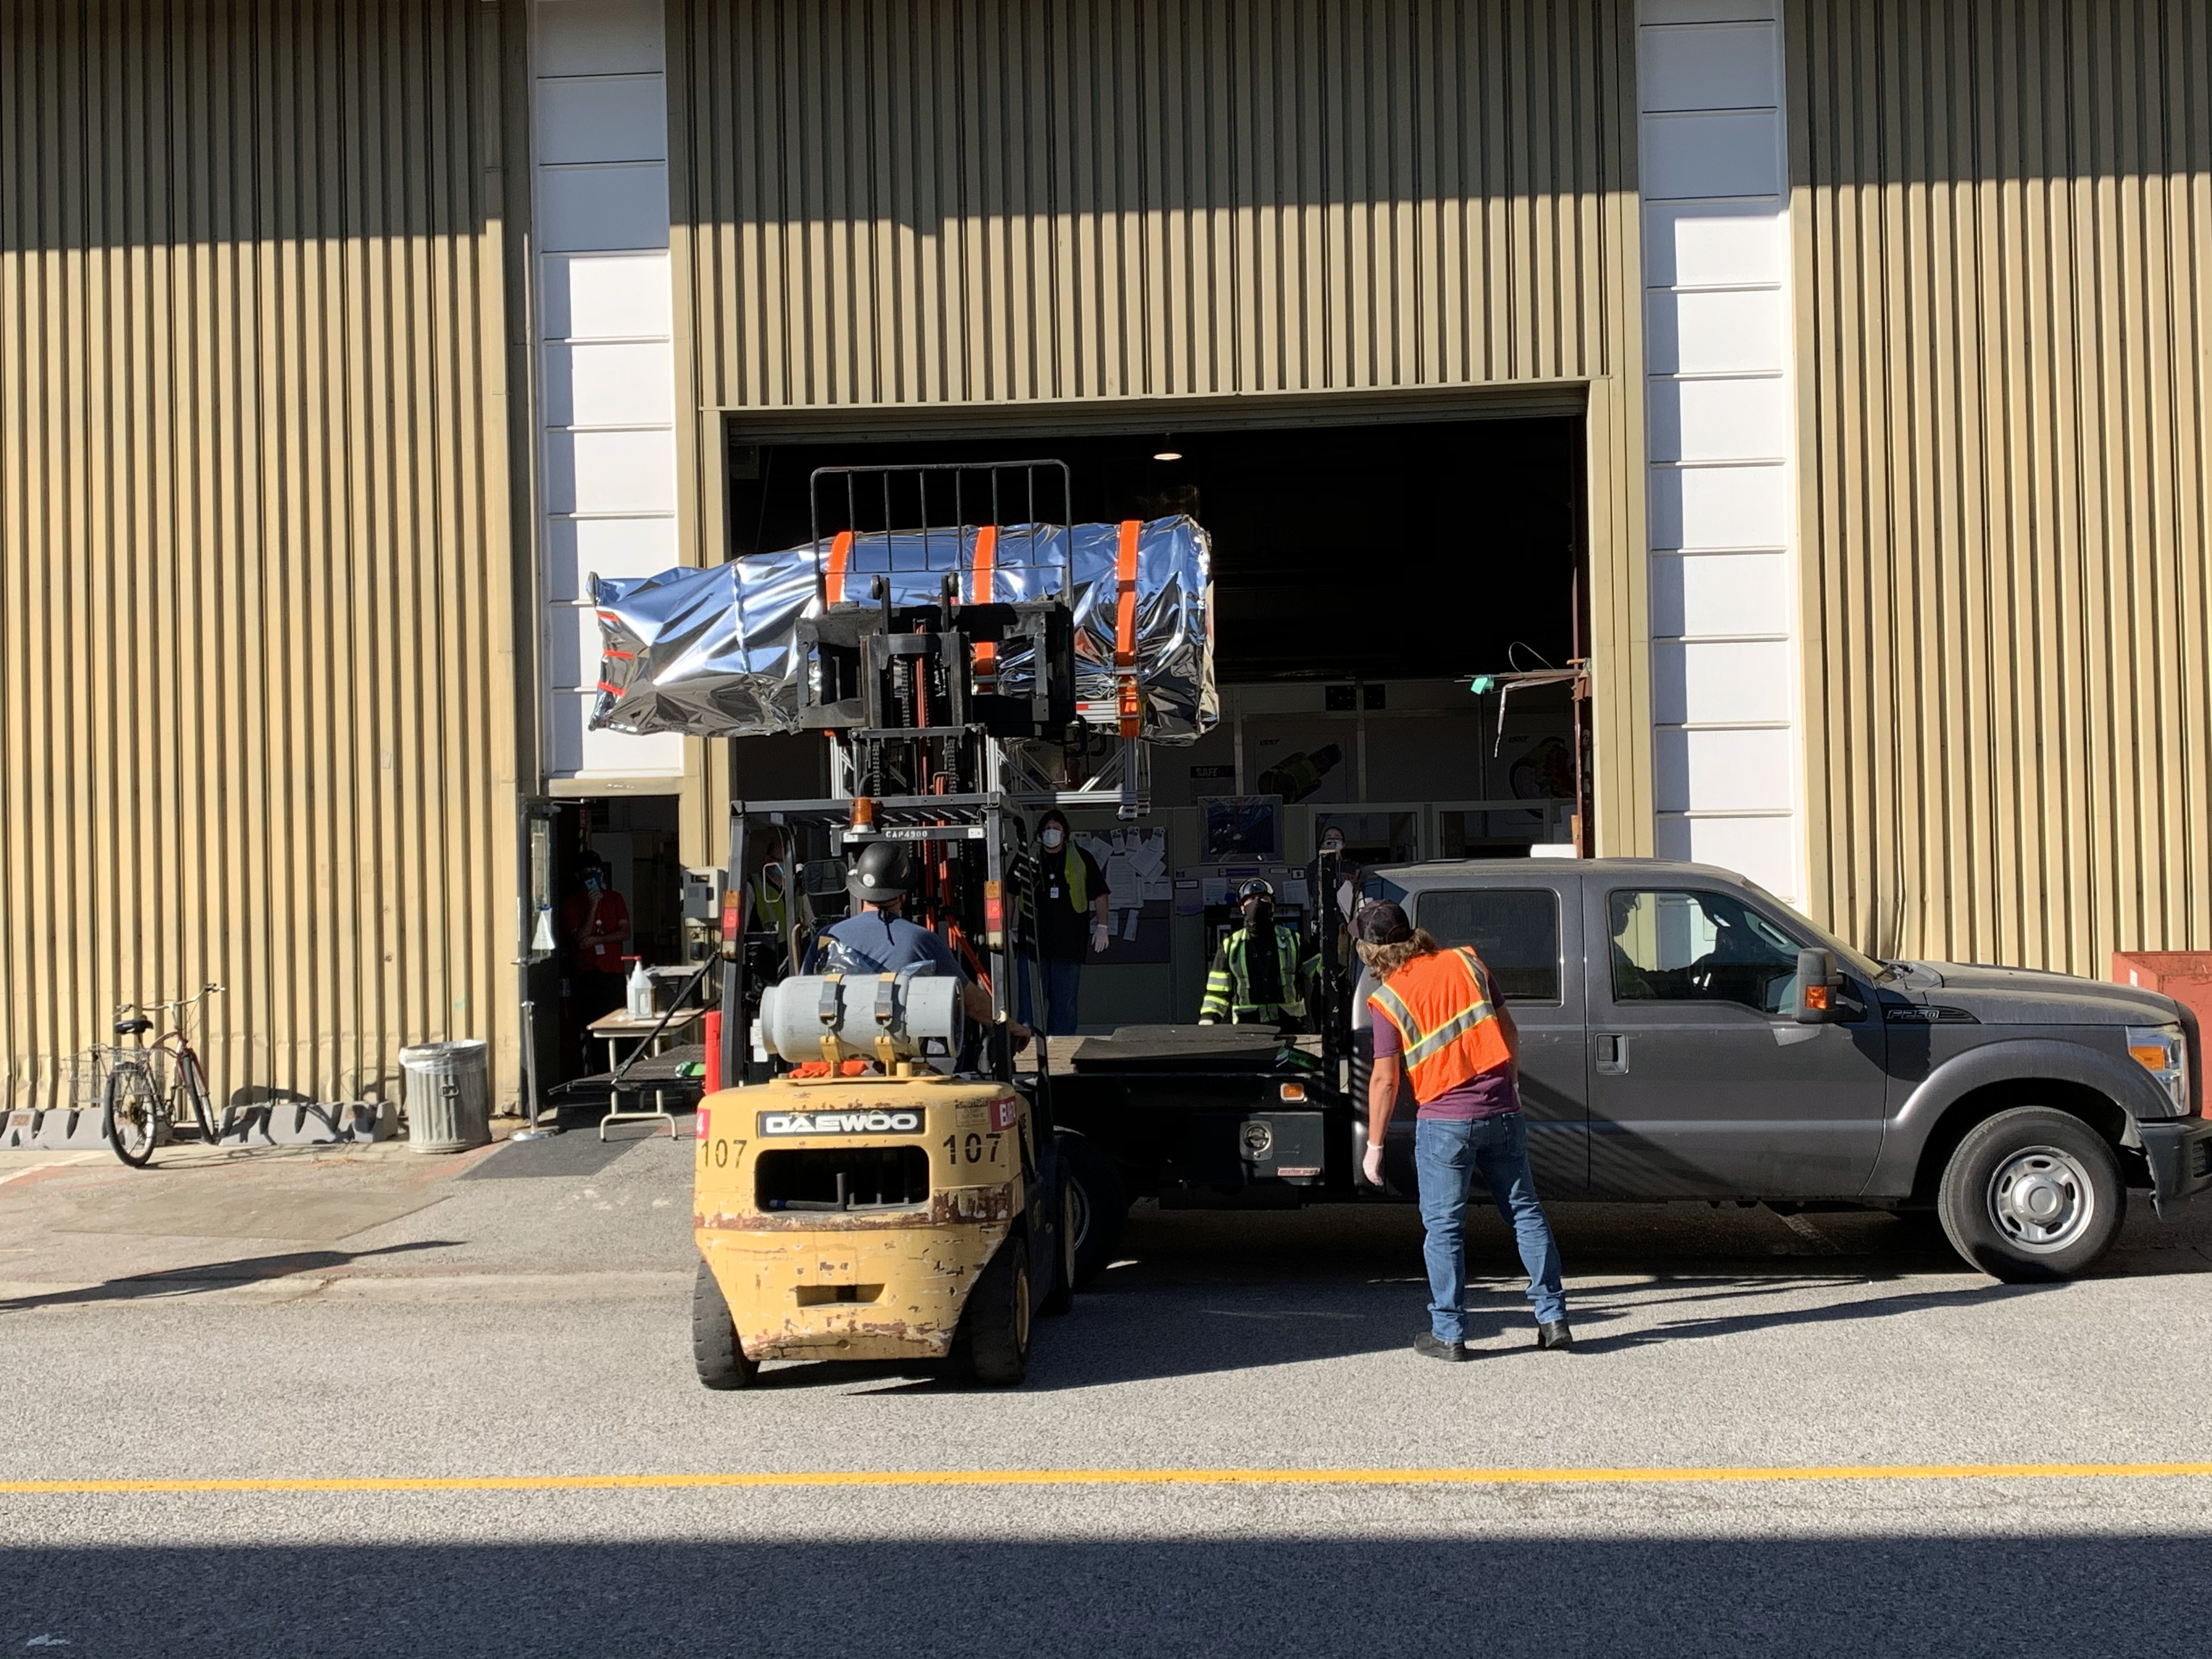

LSST Camera Utility Trunk

At SLAC National Accelerator Laboratory, work on the LSST Camera Utility Trunk was completed, and the Utility Trunk was safely delivered to the IR2 clean room in early November. This is the last major piece of hardware for the camera to be delivered—a major milestone!

Credit: LSST Camera Project